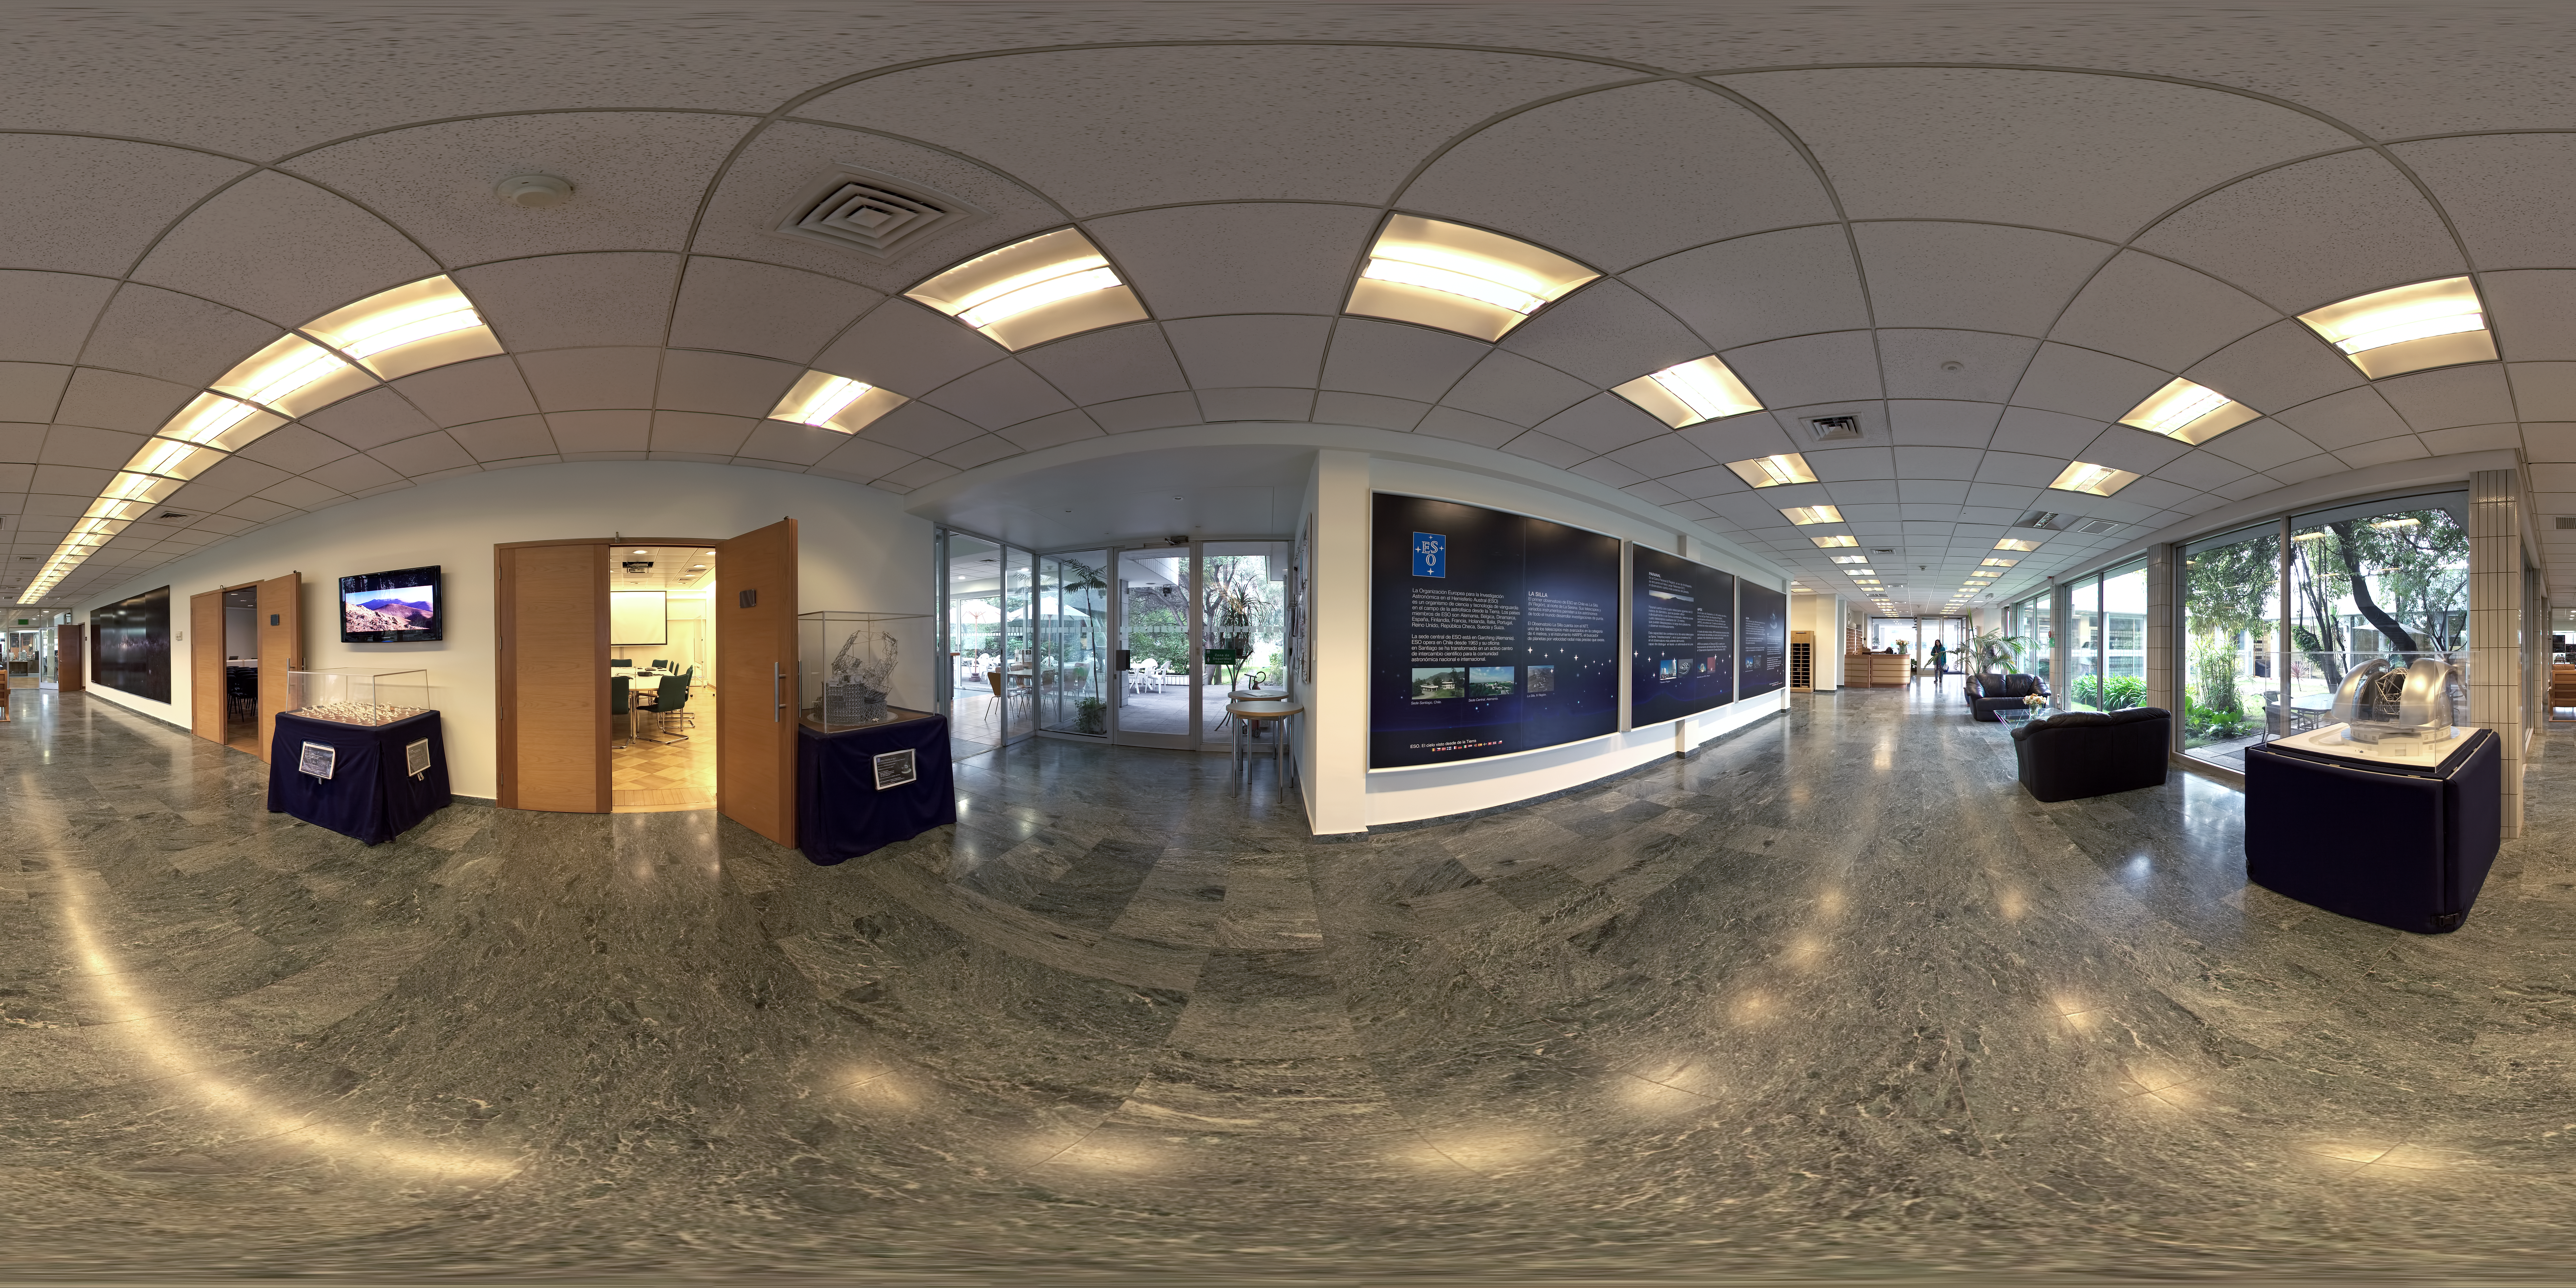

ALMA Santiago Central Office

This 360 degree panorama shows the ground floor entrance hall of the Atacama Large Millimeter/submillimeter Array (ALMA) Santiago Central Office. The office was built by ESO as part of its responsibilities as the European ALMA partner and it is located next to the ESO Vitacura Headquarters.

Credit: ESO